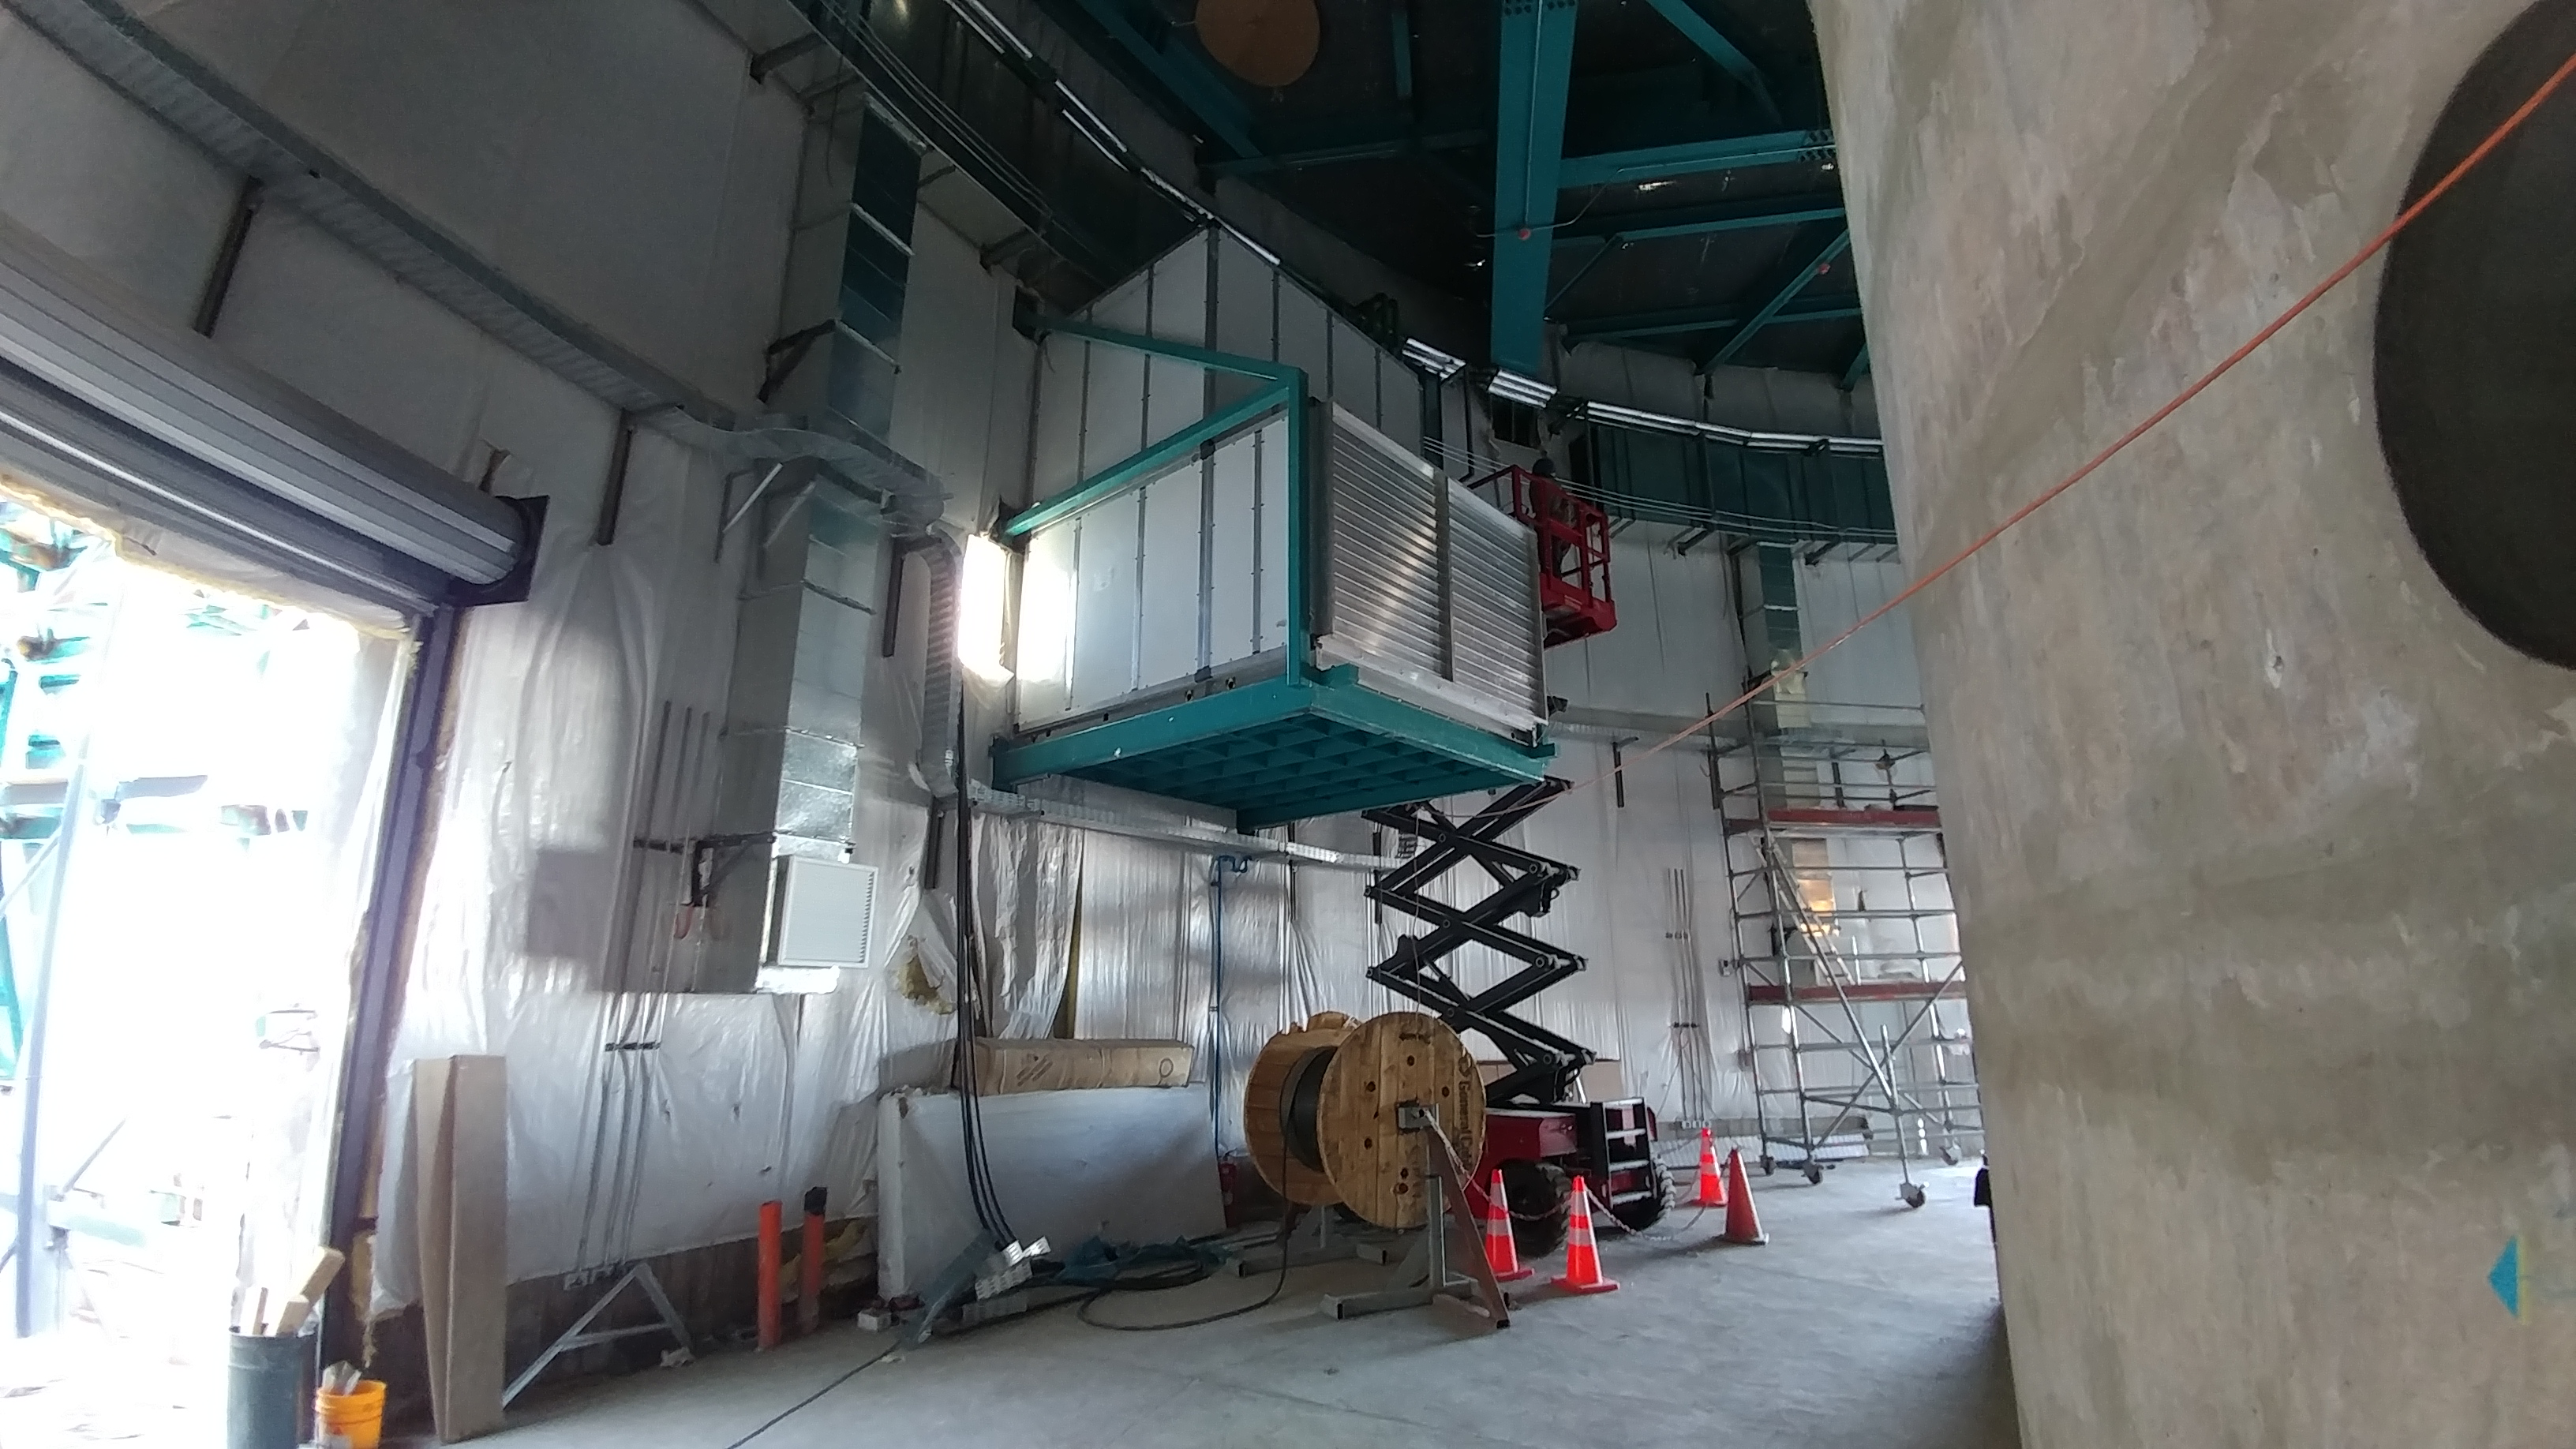

rubin-1128170928a

Four air handling units (identical to this one) are installed around the lower enclosure to support air circulation and venting.

Credit: Rubin Observatory/NSF/AURA